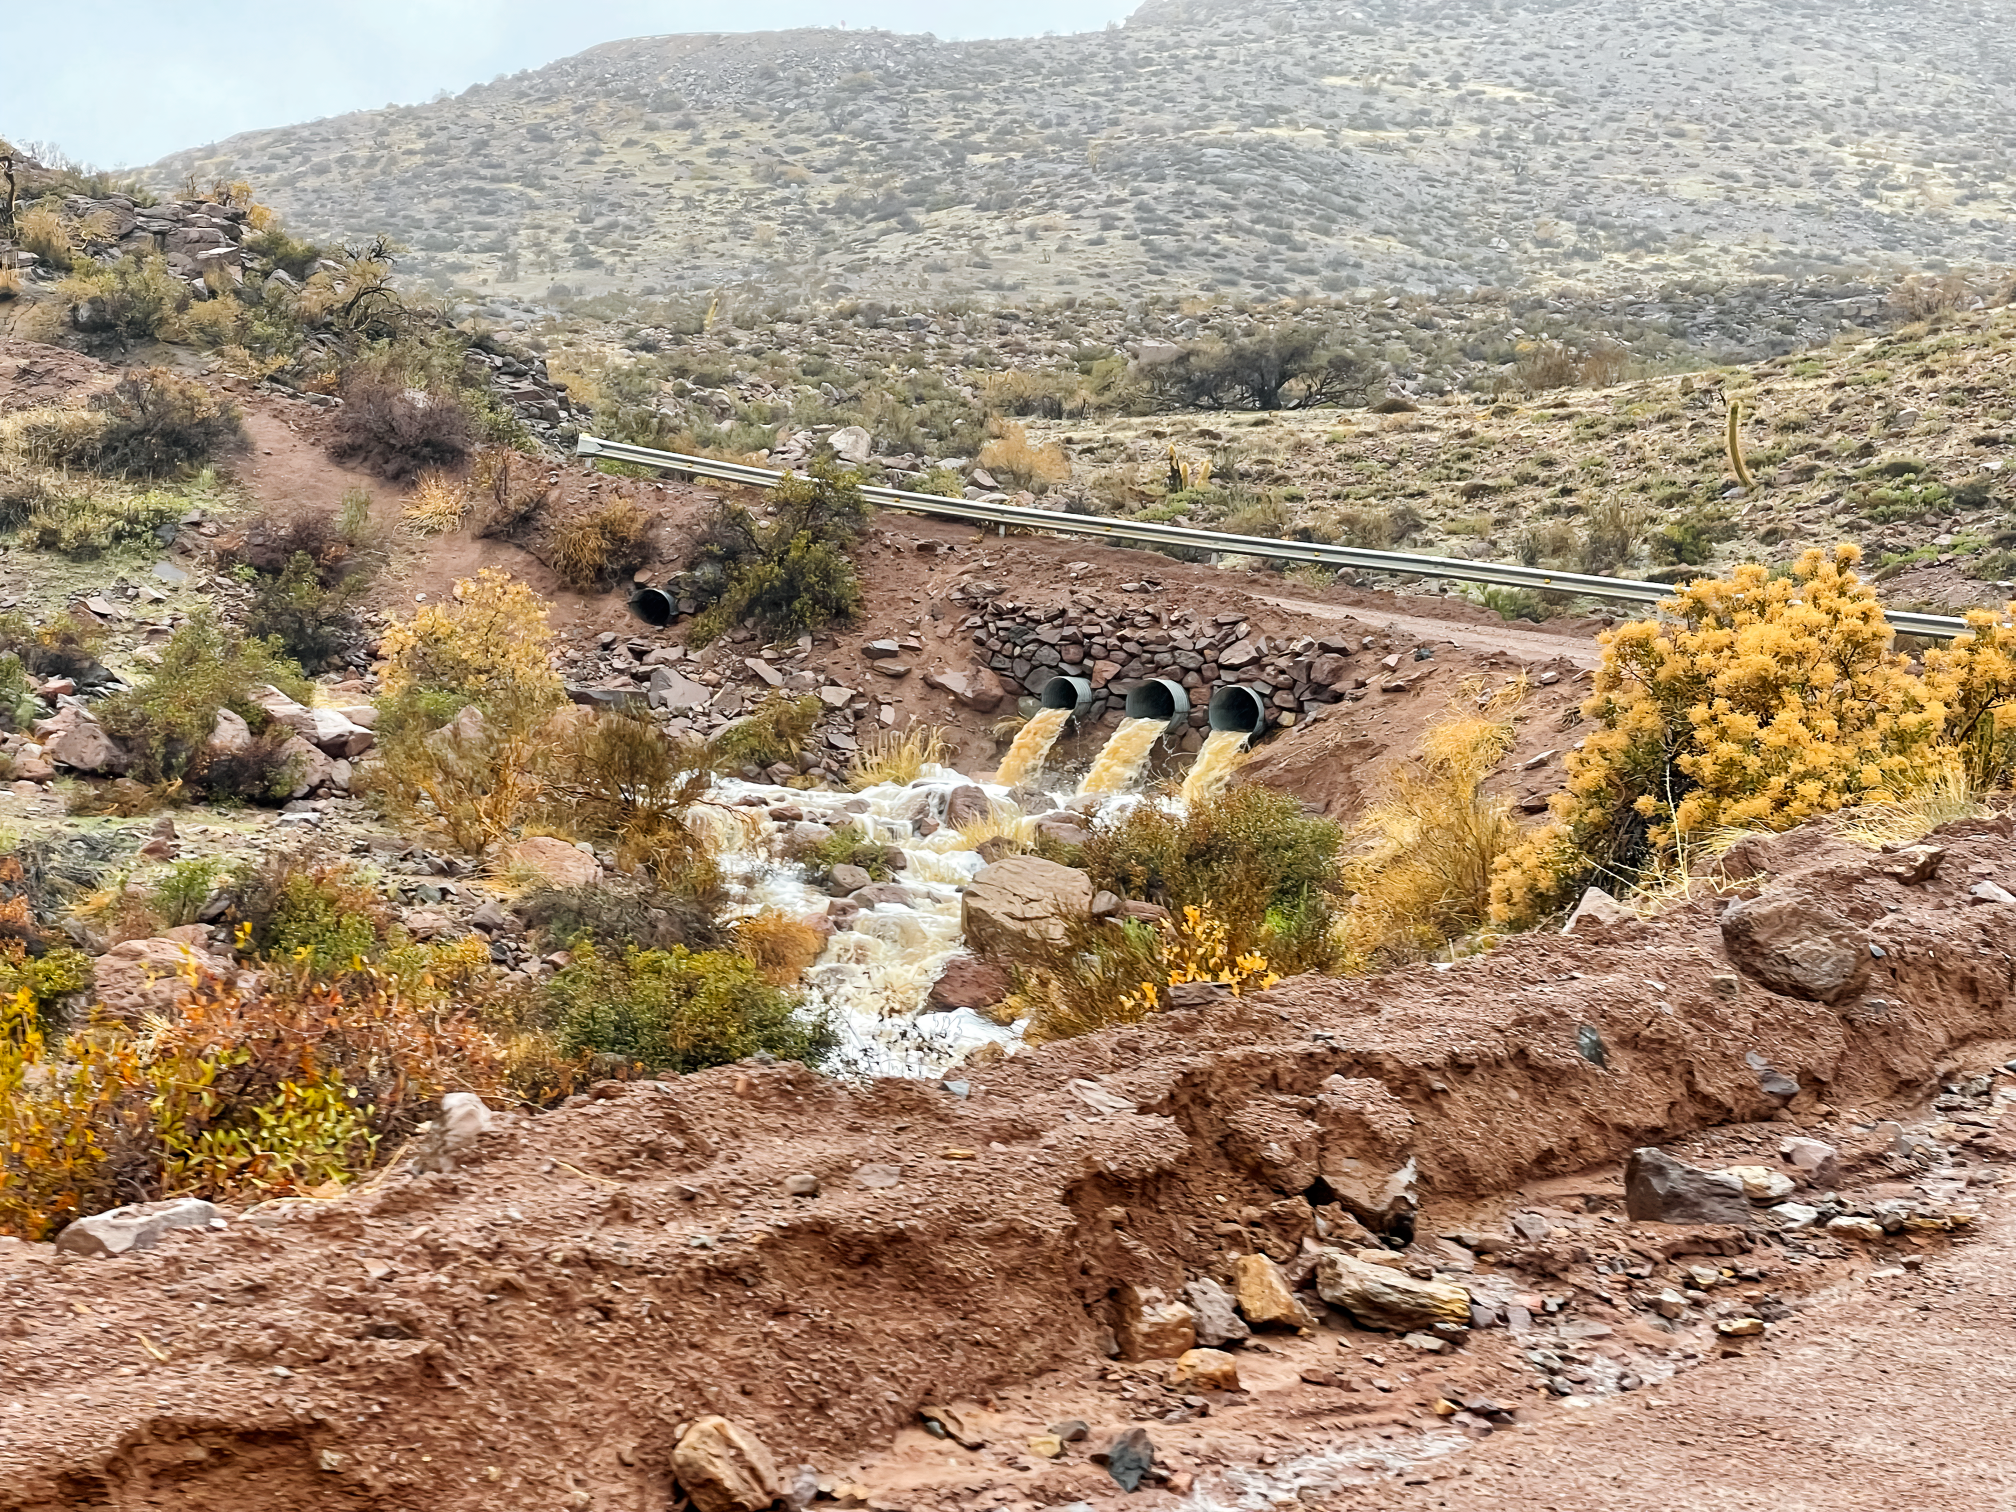

Storm water at Chile observatories

Water rushes under the road to NSF NOIRLab's mountaintop observatories in Chile.

Credit: NOIRLab/NSF/AURA/F. Bruno